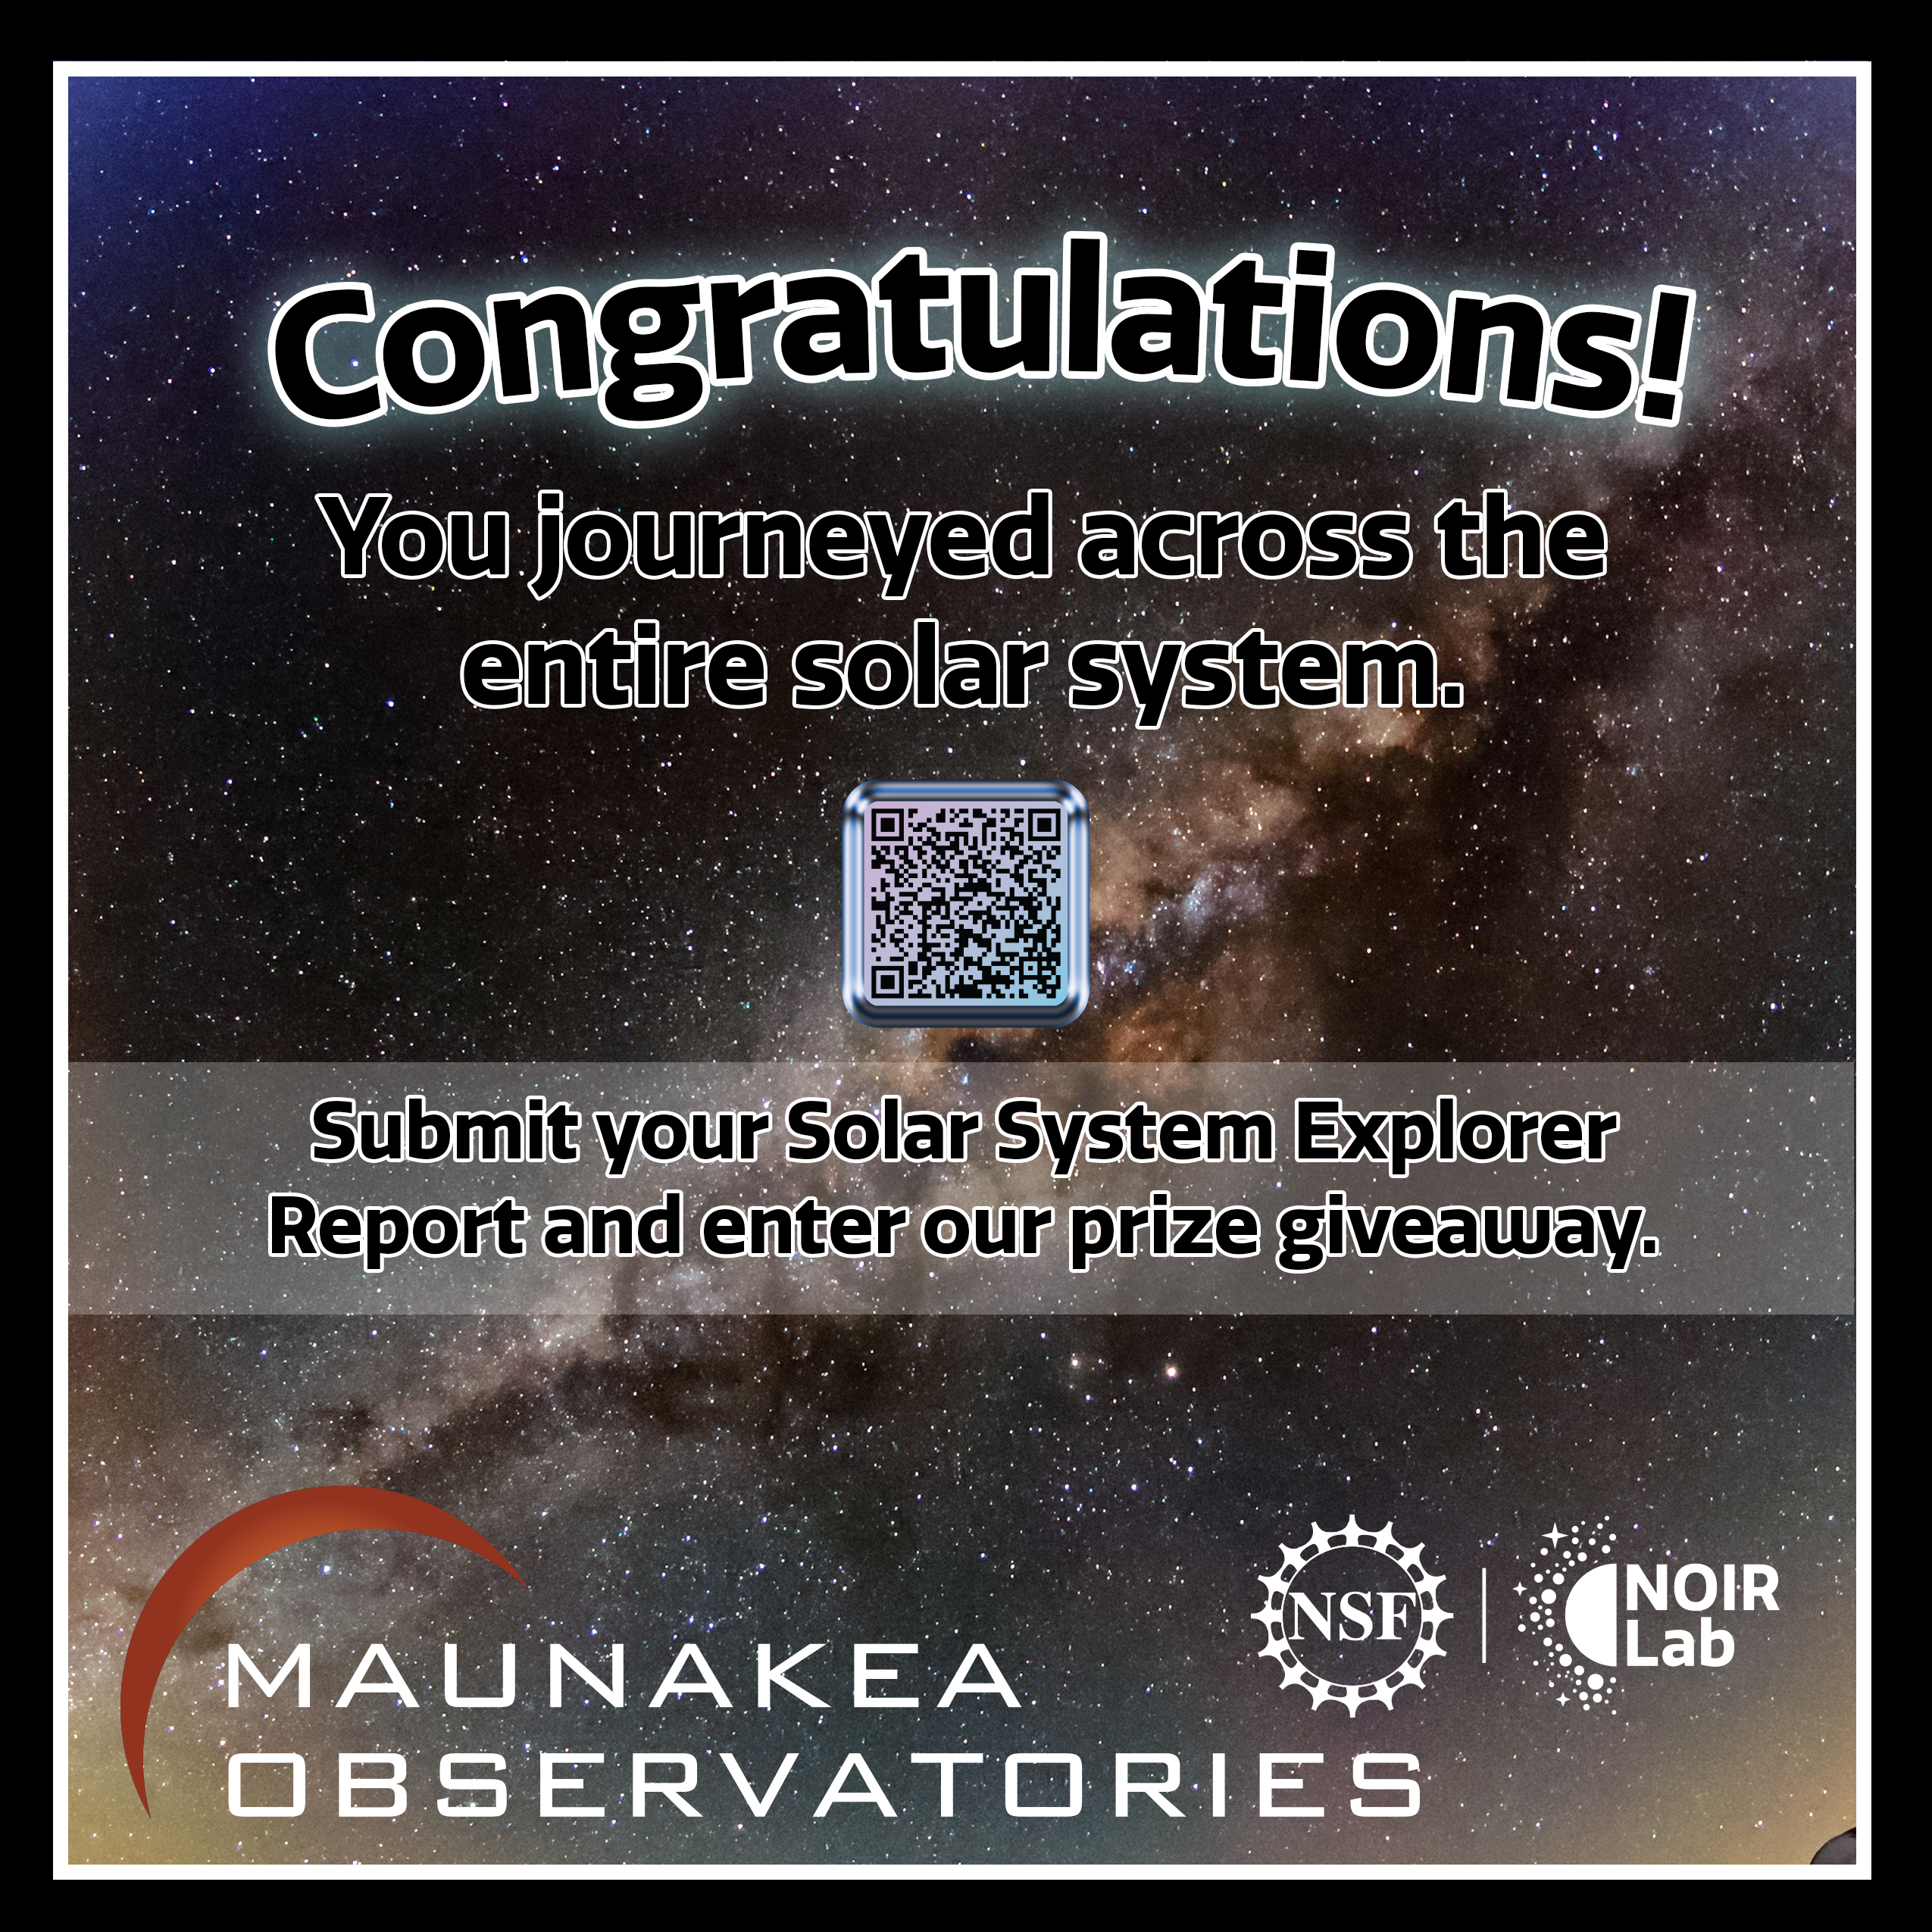

Solar System Walk Decal - Congratulations

Credit: Maunakea Astronomy Outreach Committee